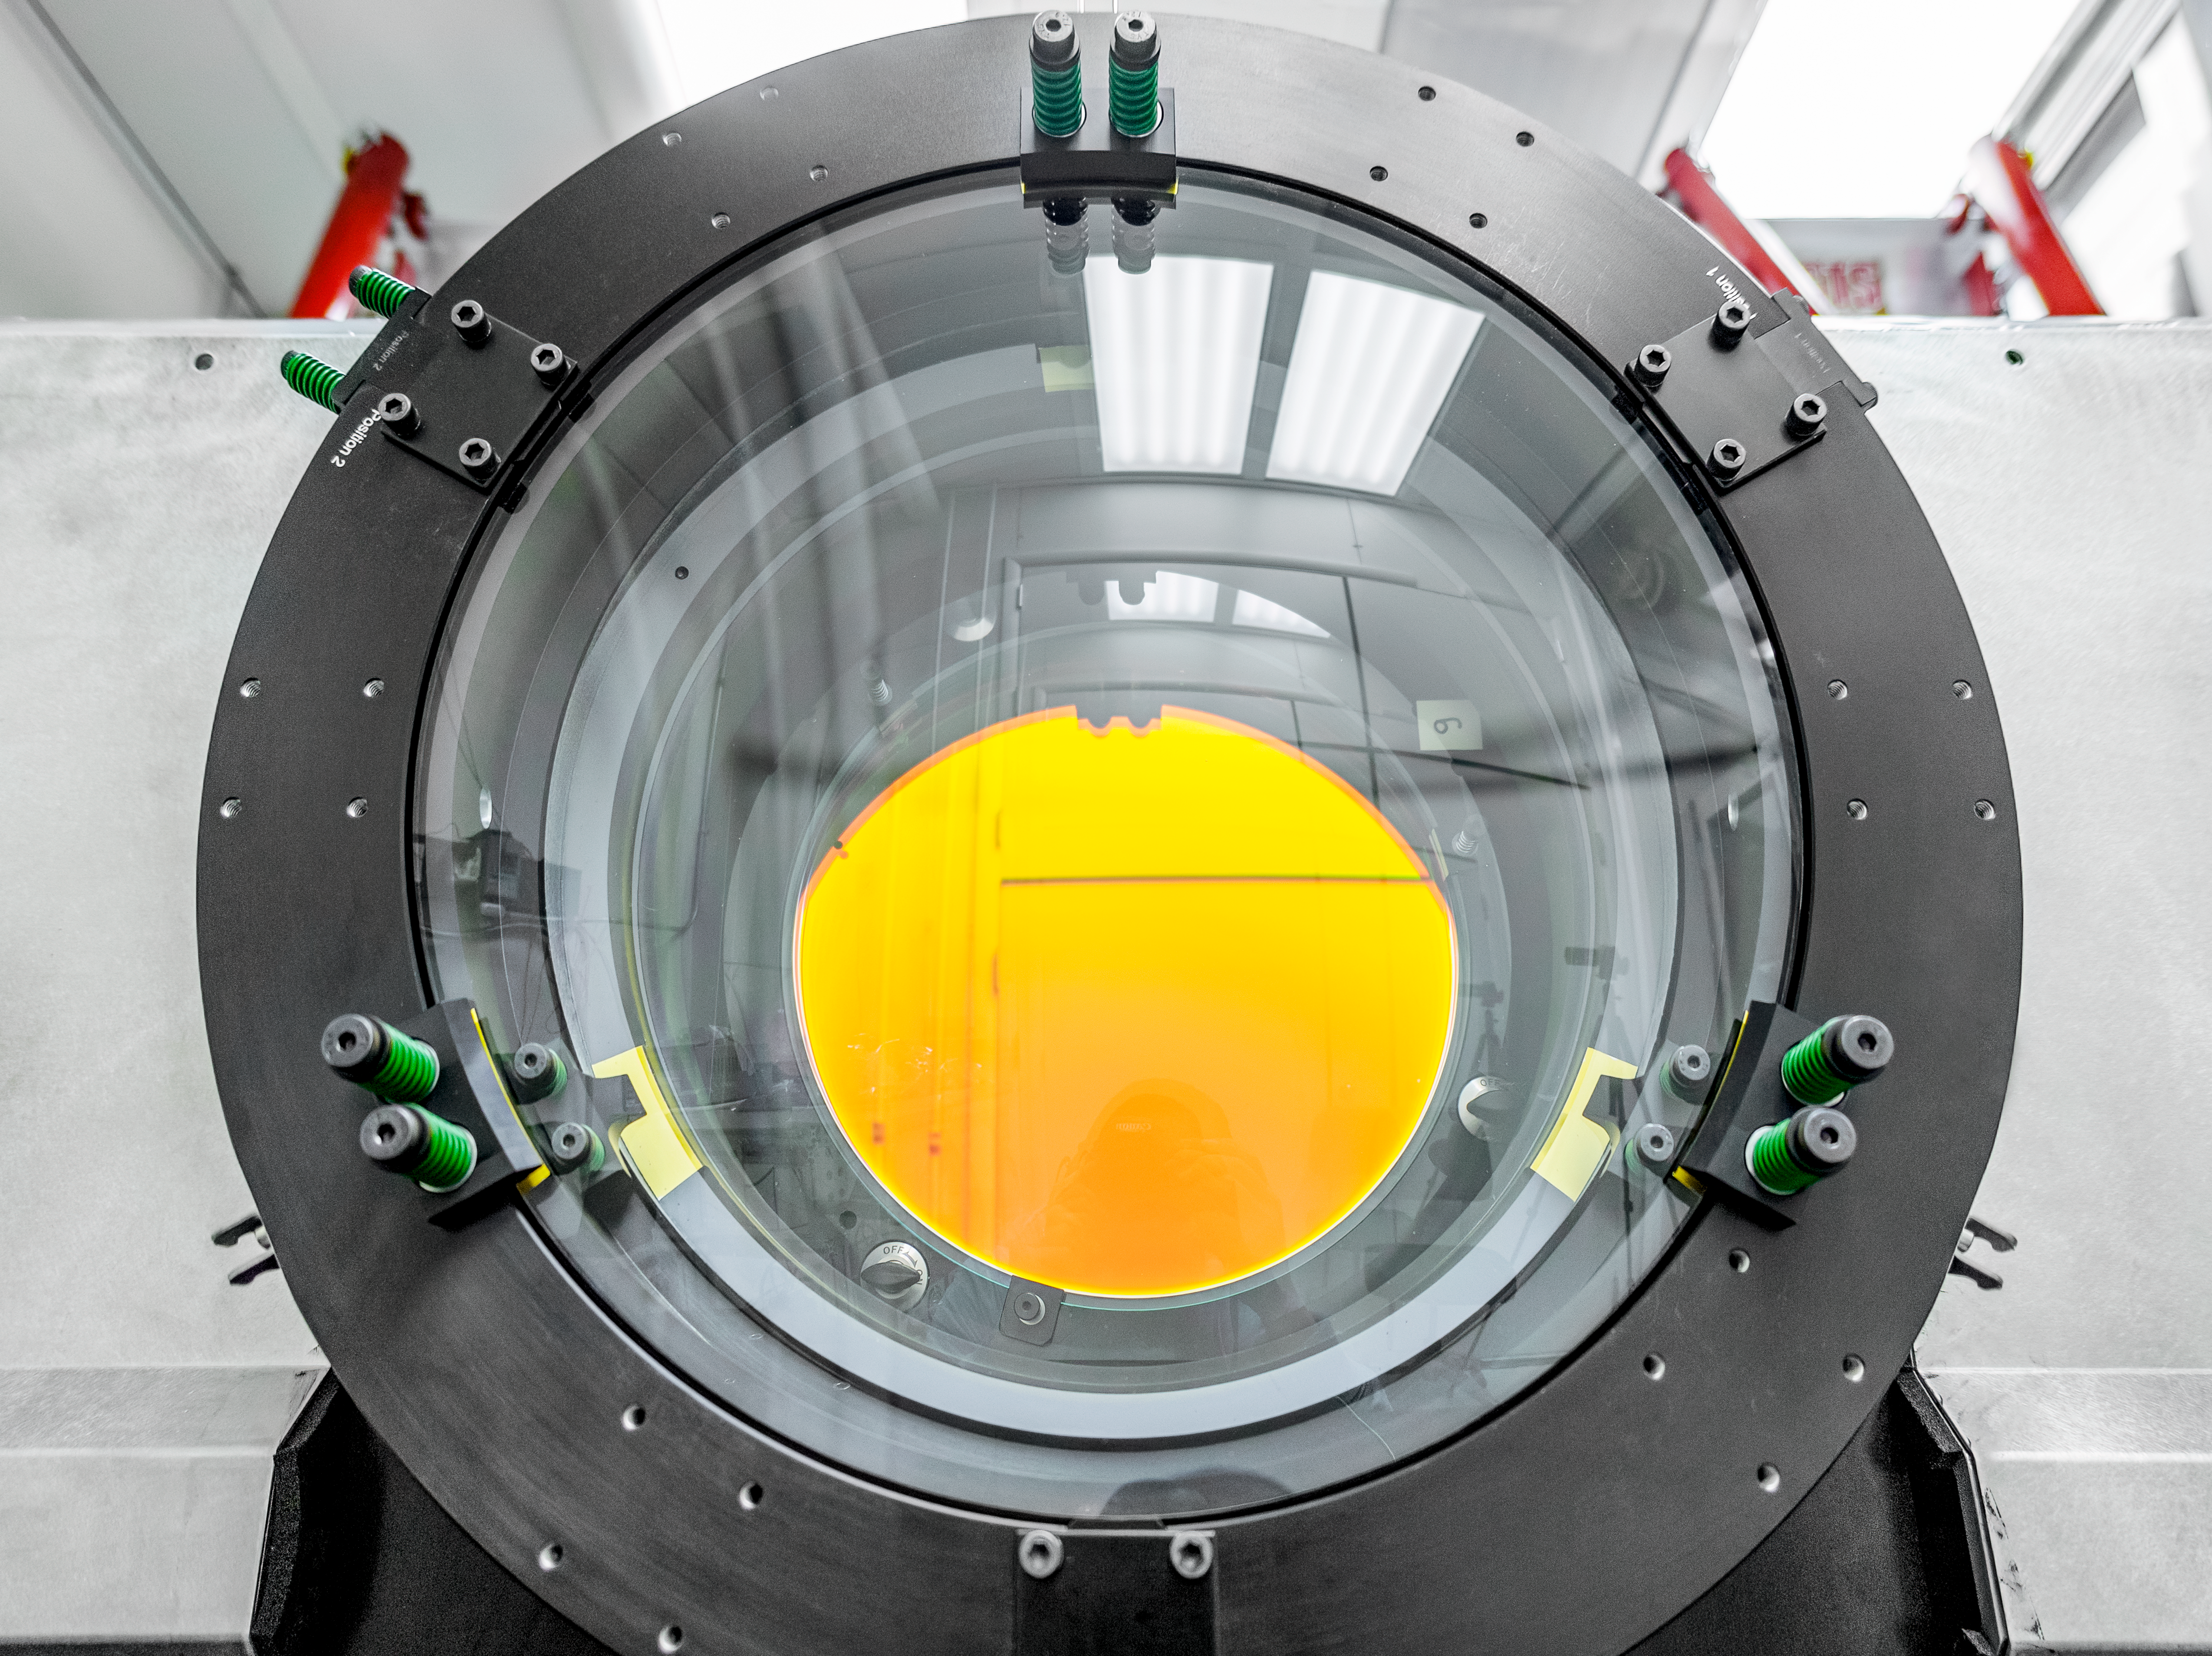

Rubin Obs Com Cam

The Rubin Observatory Commissioning Camera (ComCam) is currently in the testing lab at the Rubin Obs Project Office in Tucson, AZ. Electro-optical testing is now complete, and the current focus is on software testing. From the control software that allows remote operation of the camera, to the pipelines that read out the camera data and send it to NSCA for processing--the whole process will need to be tested and verified here in Tucson before the camera is packed for shipping.

Credit: Rubin Observatory/NSF/AURA